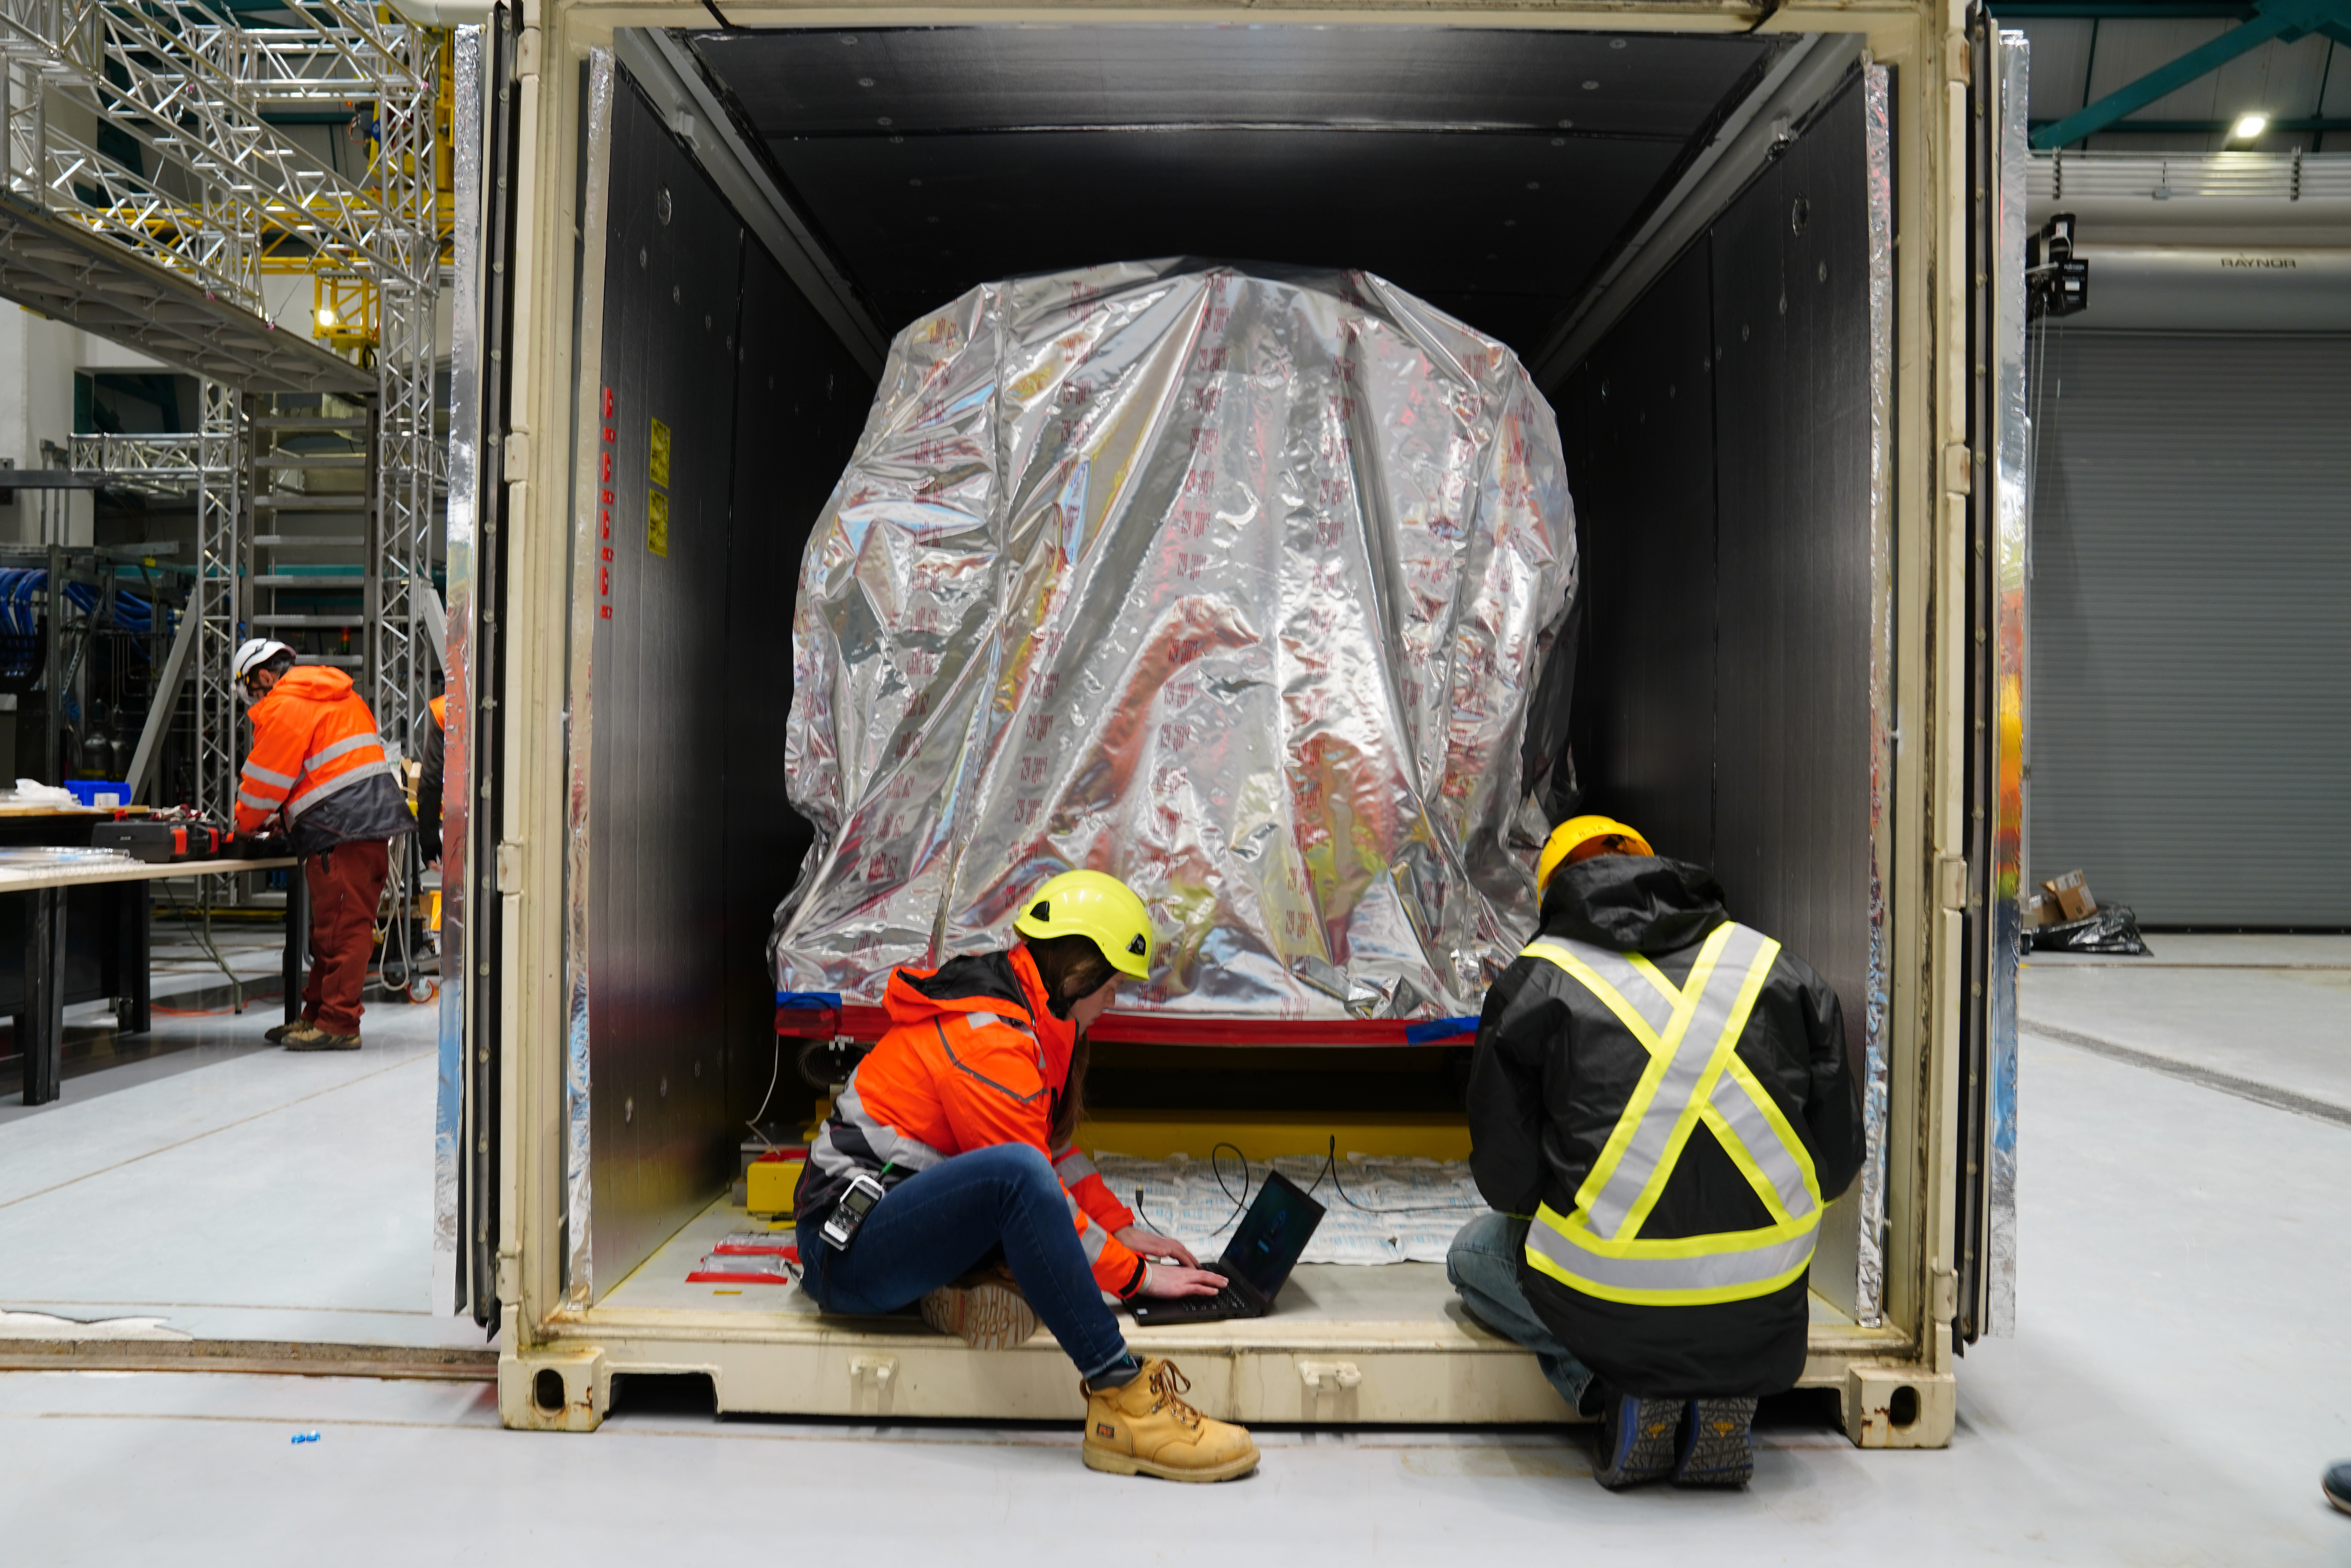

LSST Arrives in Chile

Members of the Rubin team work on getting the LSST Camera unpacked and situated on the third level of the observatory.

Credit: RubinObs/NOIRLab/SLAC/NSF/DOE/AURA/H. Stockebrand